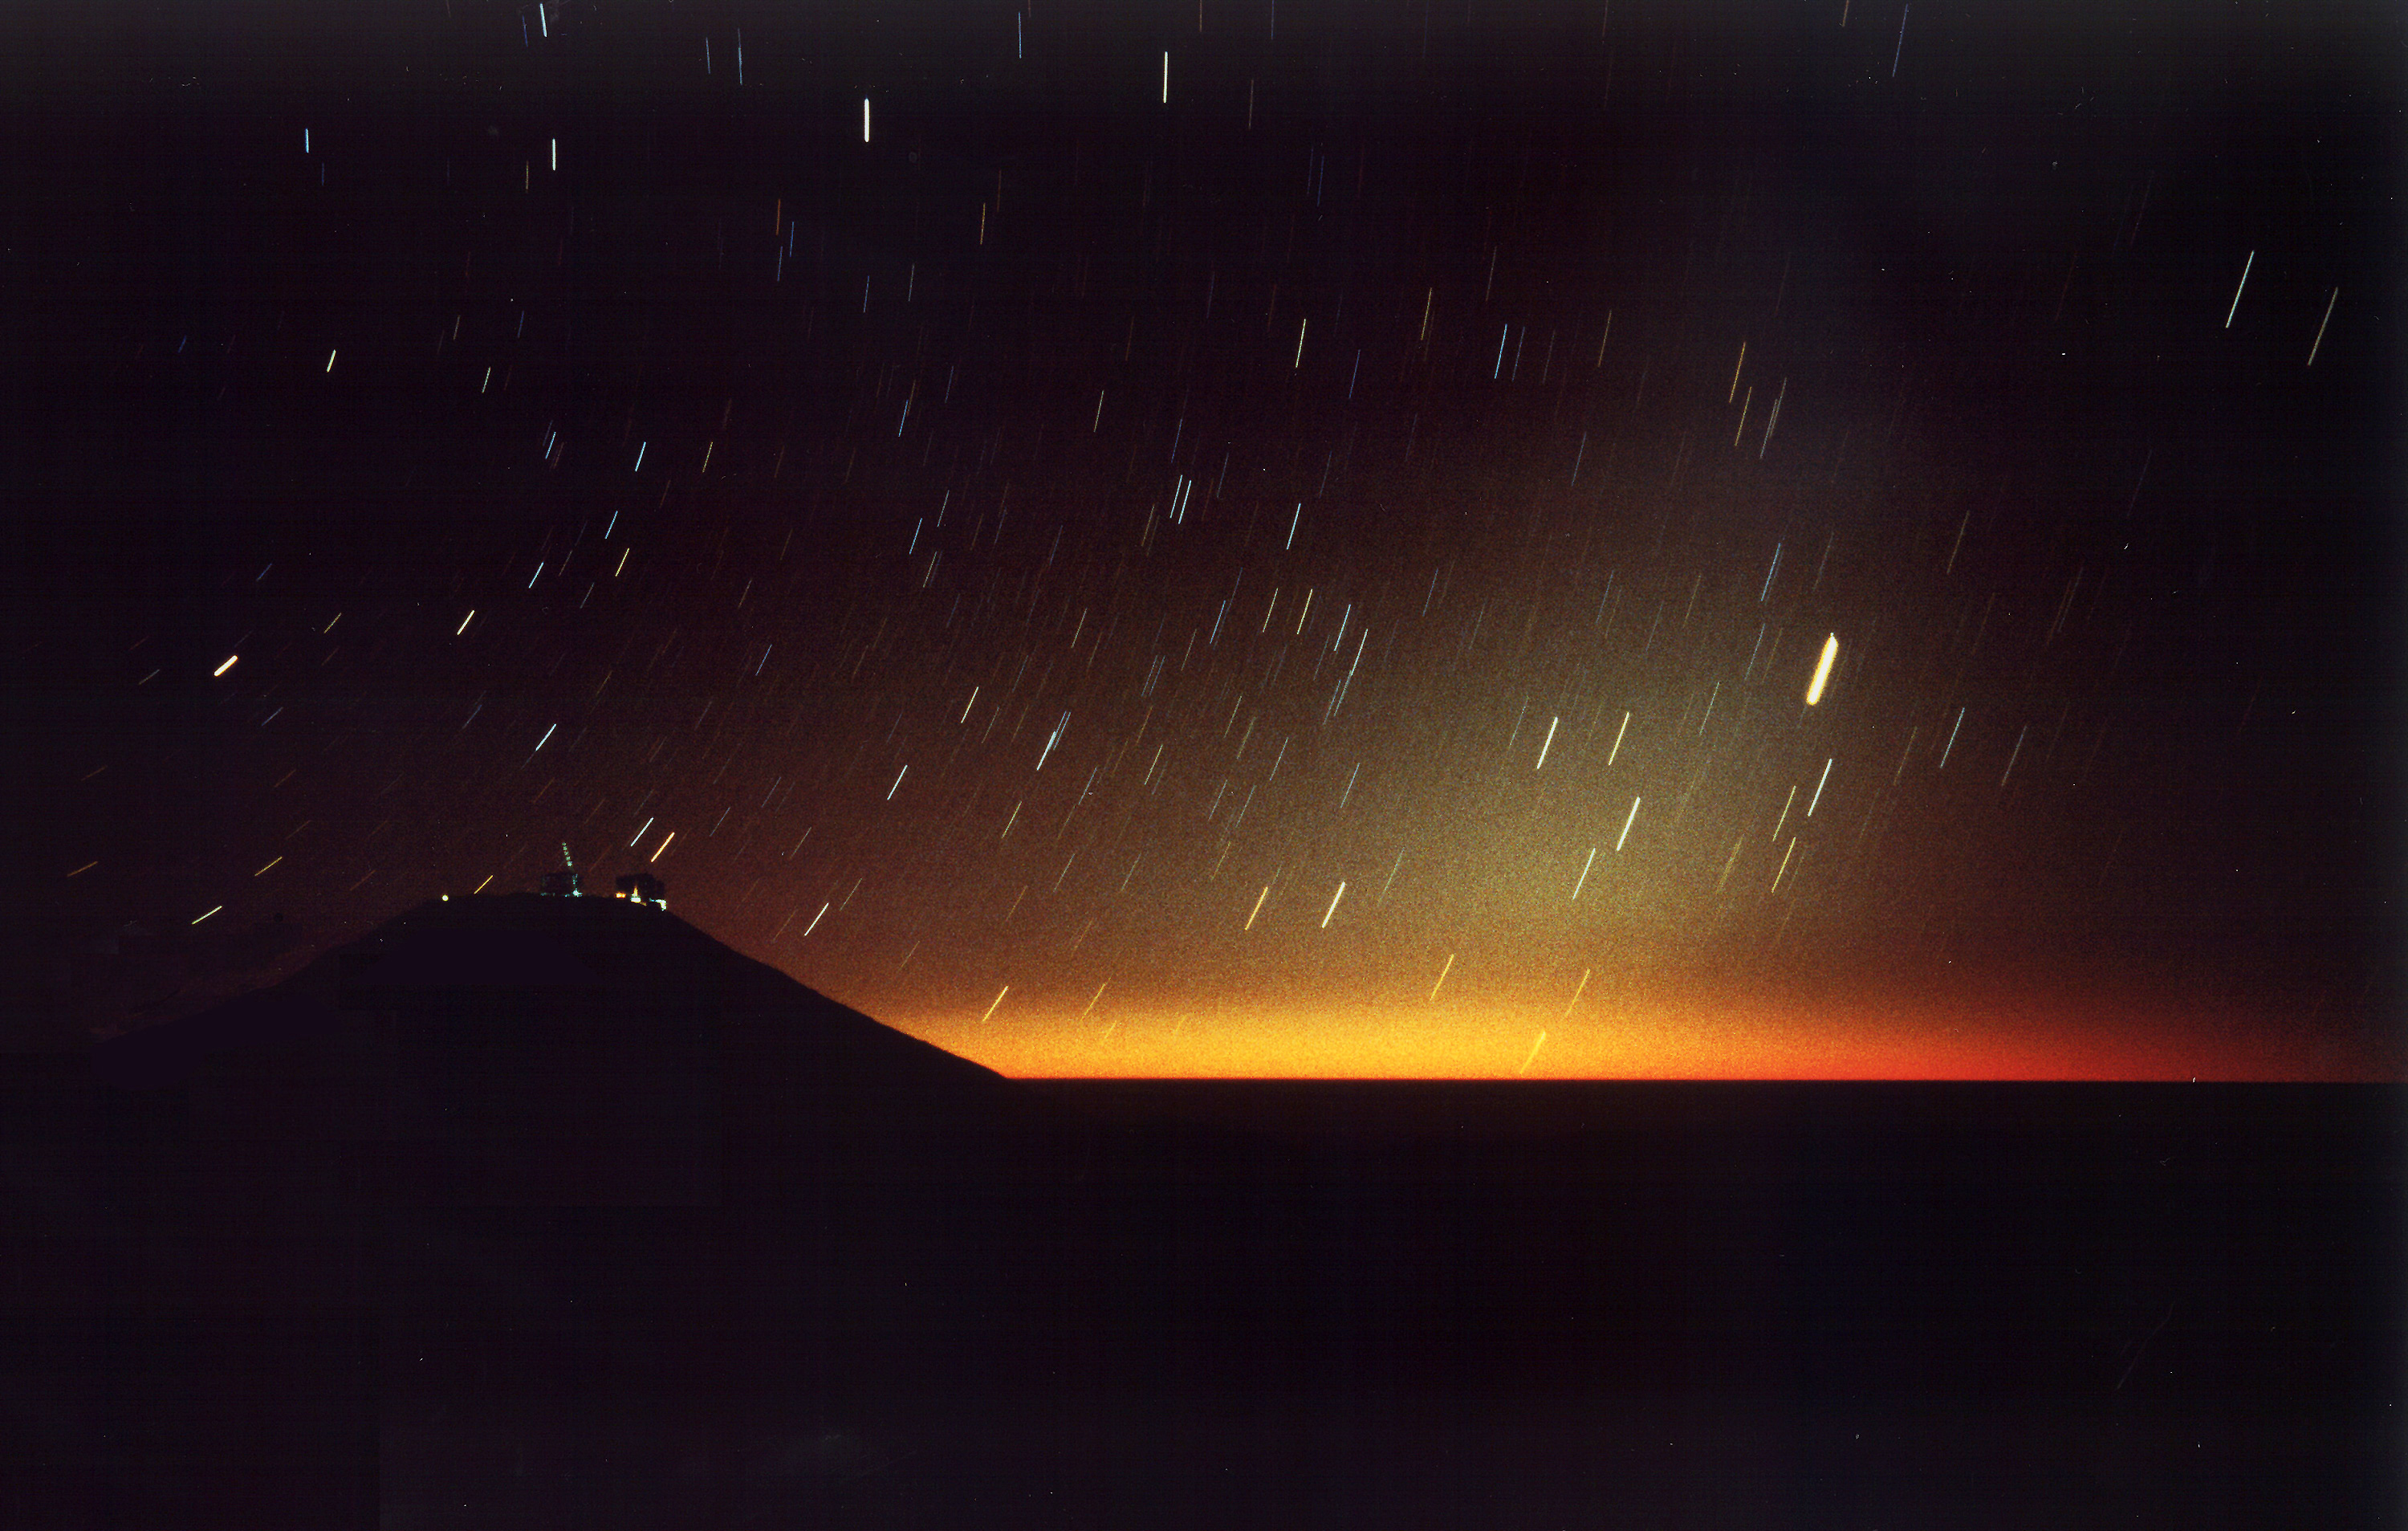

Paranal at night

This photo was made about 90 minutes after sunset on December 7, 1996, from the `NTT Peak', a mountain top at some distance inland from Paranal, and looking in the South-West direction. It is a fixed 6-minute exposure - for this reason, the stars are seen as small trails. At the time of the exposure, the Sun was more than 20° under the western horizon, but some scattered light in the Earth's atmosphere is still seen along the horizon.The field of the photo spans nearly 90°. The south celestial pole is located to the upper left and the celestial equator is just outside the right border. The zodiacal light which is caused by the reflection of sunlight in small dust particles in the main plane of the Solar System is well visible as a cone of light, rising from the horizon along the Ecliptic, to the right in the photo.The brightest object to the right is the trail of the planet Jupiter (magnitude -1.4); the stars below it are all located in the southern constellation of Sagittarius. The trail of medium brightness at the very horizon (just right of the centre) is that of the planet Mercury (magnitude +0.2). The two, relatively bright stars, just above the illuminated Paranal observatory, are Beta and Gamma of the constellation Ara (The Altar). The Milky Way band stretches along the horizon, but is barely visible on this photo.

Credit: ESO/H.H.Heyer